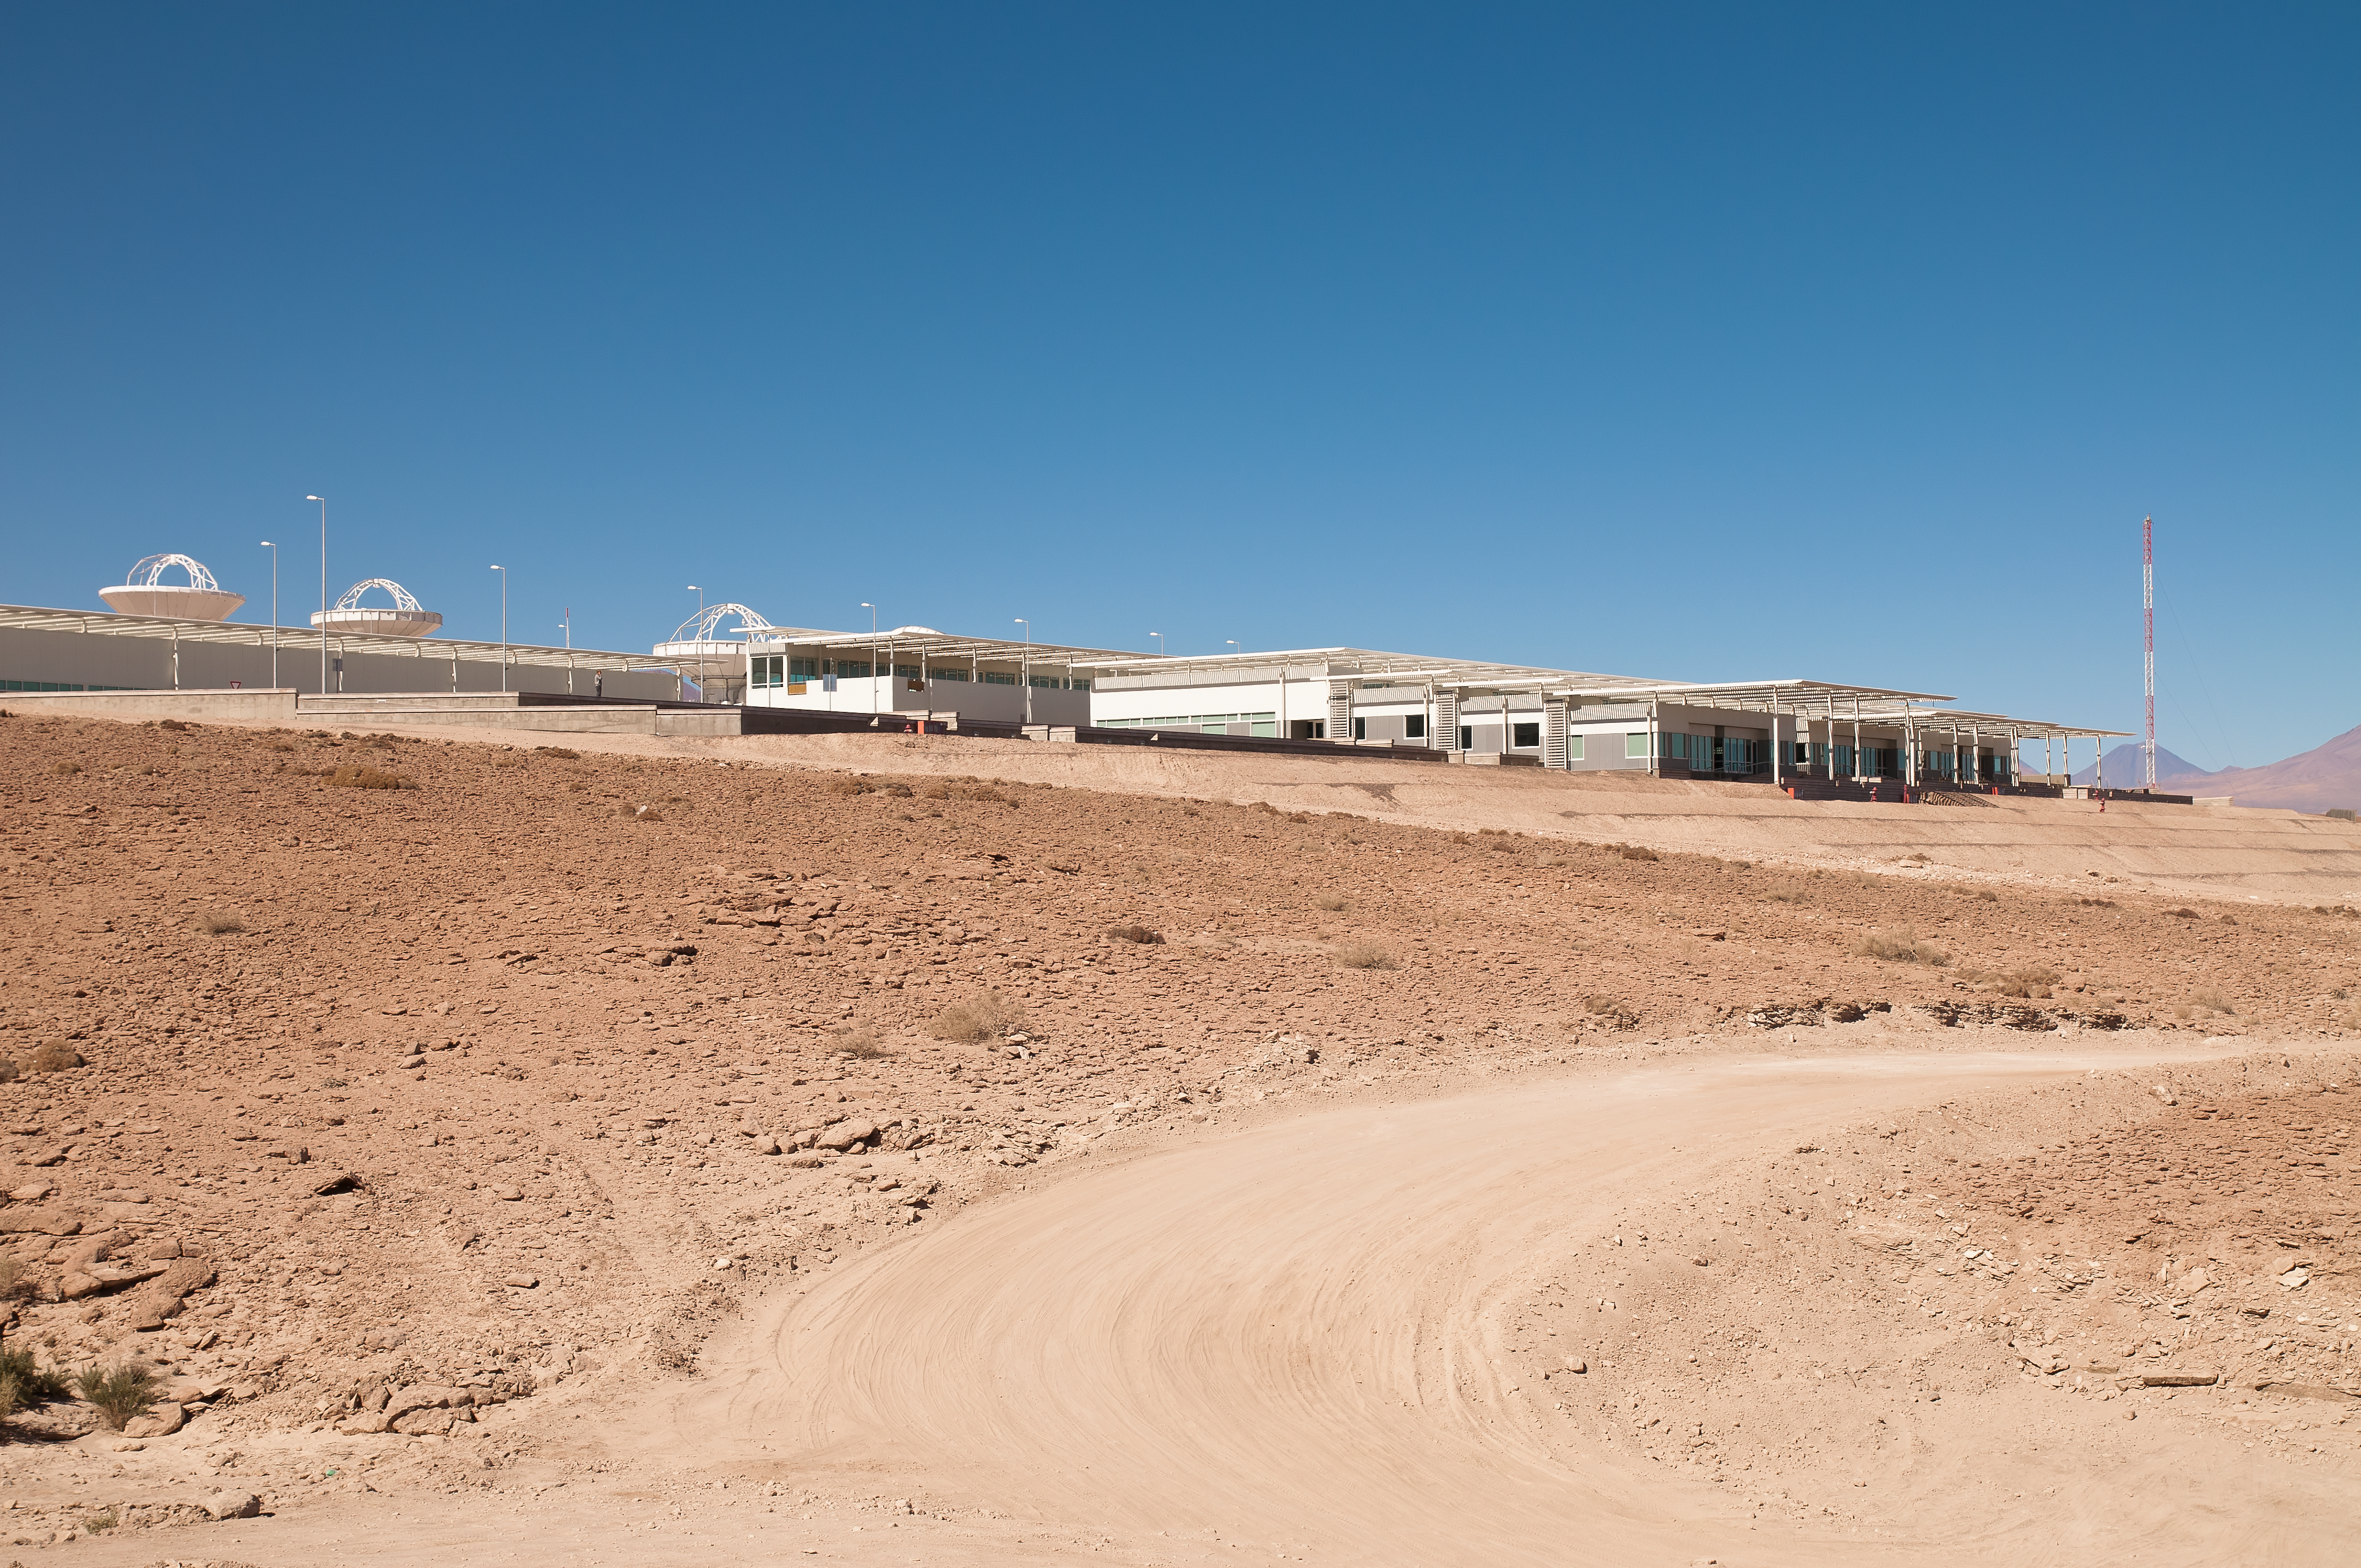

The ALMA OSF

The ALMA Operation Support Facility, located at 2900 m altitude on the road to the Chajnantor plateau, one of the very highest astronomical observatory sites on Earth. The OSF is the centre of operations of the ALMA observatory. Three antennas which have already been delivered to the ALMA projects are visible in the “assembly area”. Here the antennas are assembled before being transported to the high site, and they will return here for periodic maintenance.

Credit: ALMA (ESO/NAOJ/NRAO)/A. Caproni (ESO)